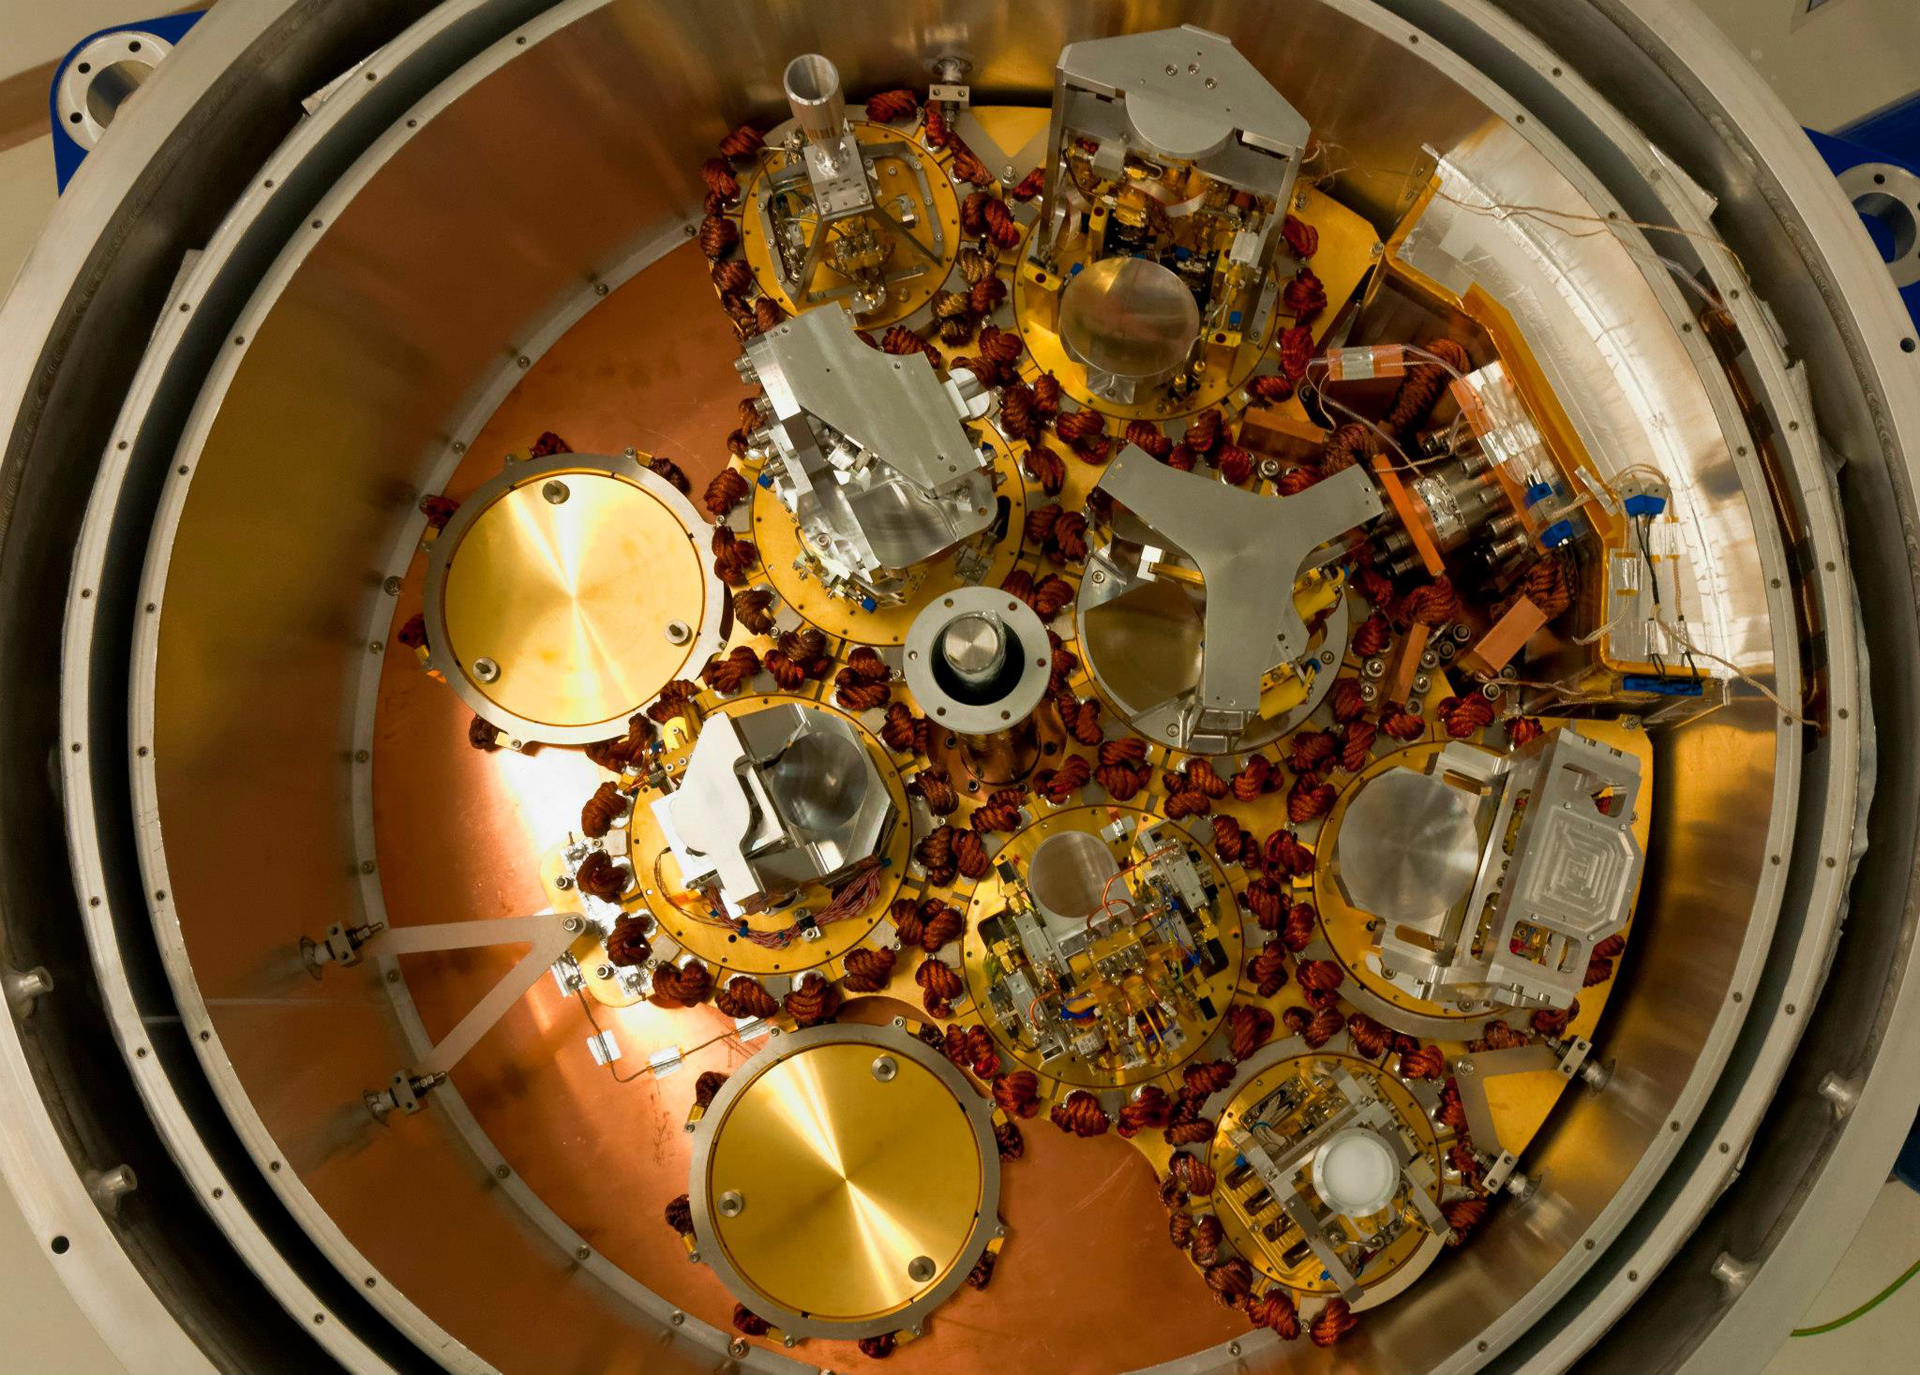

The Artistry of an ALMA Front End

Behind the dish of each ALMA antenna sits one of these Front Ends, the chilled coolers that hold the suite of cutting-edge receivers. Each receiver was hand-crafted in one of three different laboratories around the world. They were brought together to be assembled into this cryogenic unit and shipped to Chile for installation inside each of ALMA's 66 antennas.

Credit: P. Carrillo, ALMA (ESO/NAOJ/NRAO)